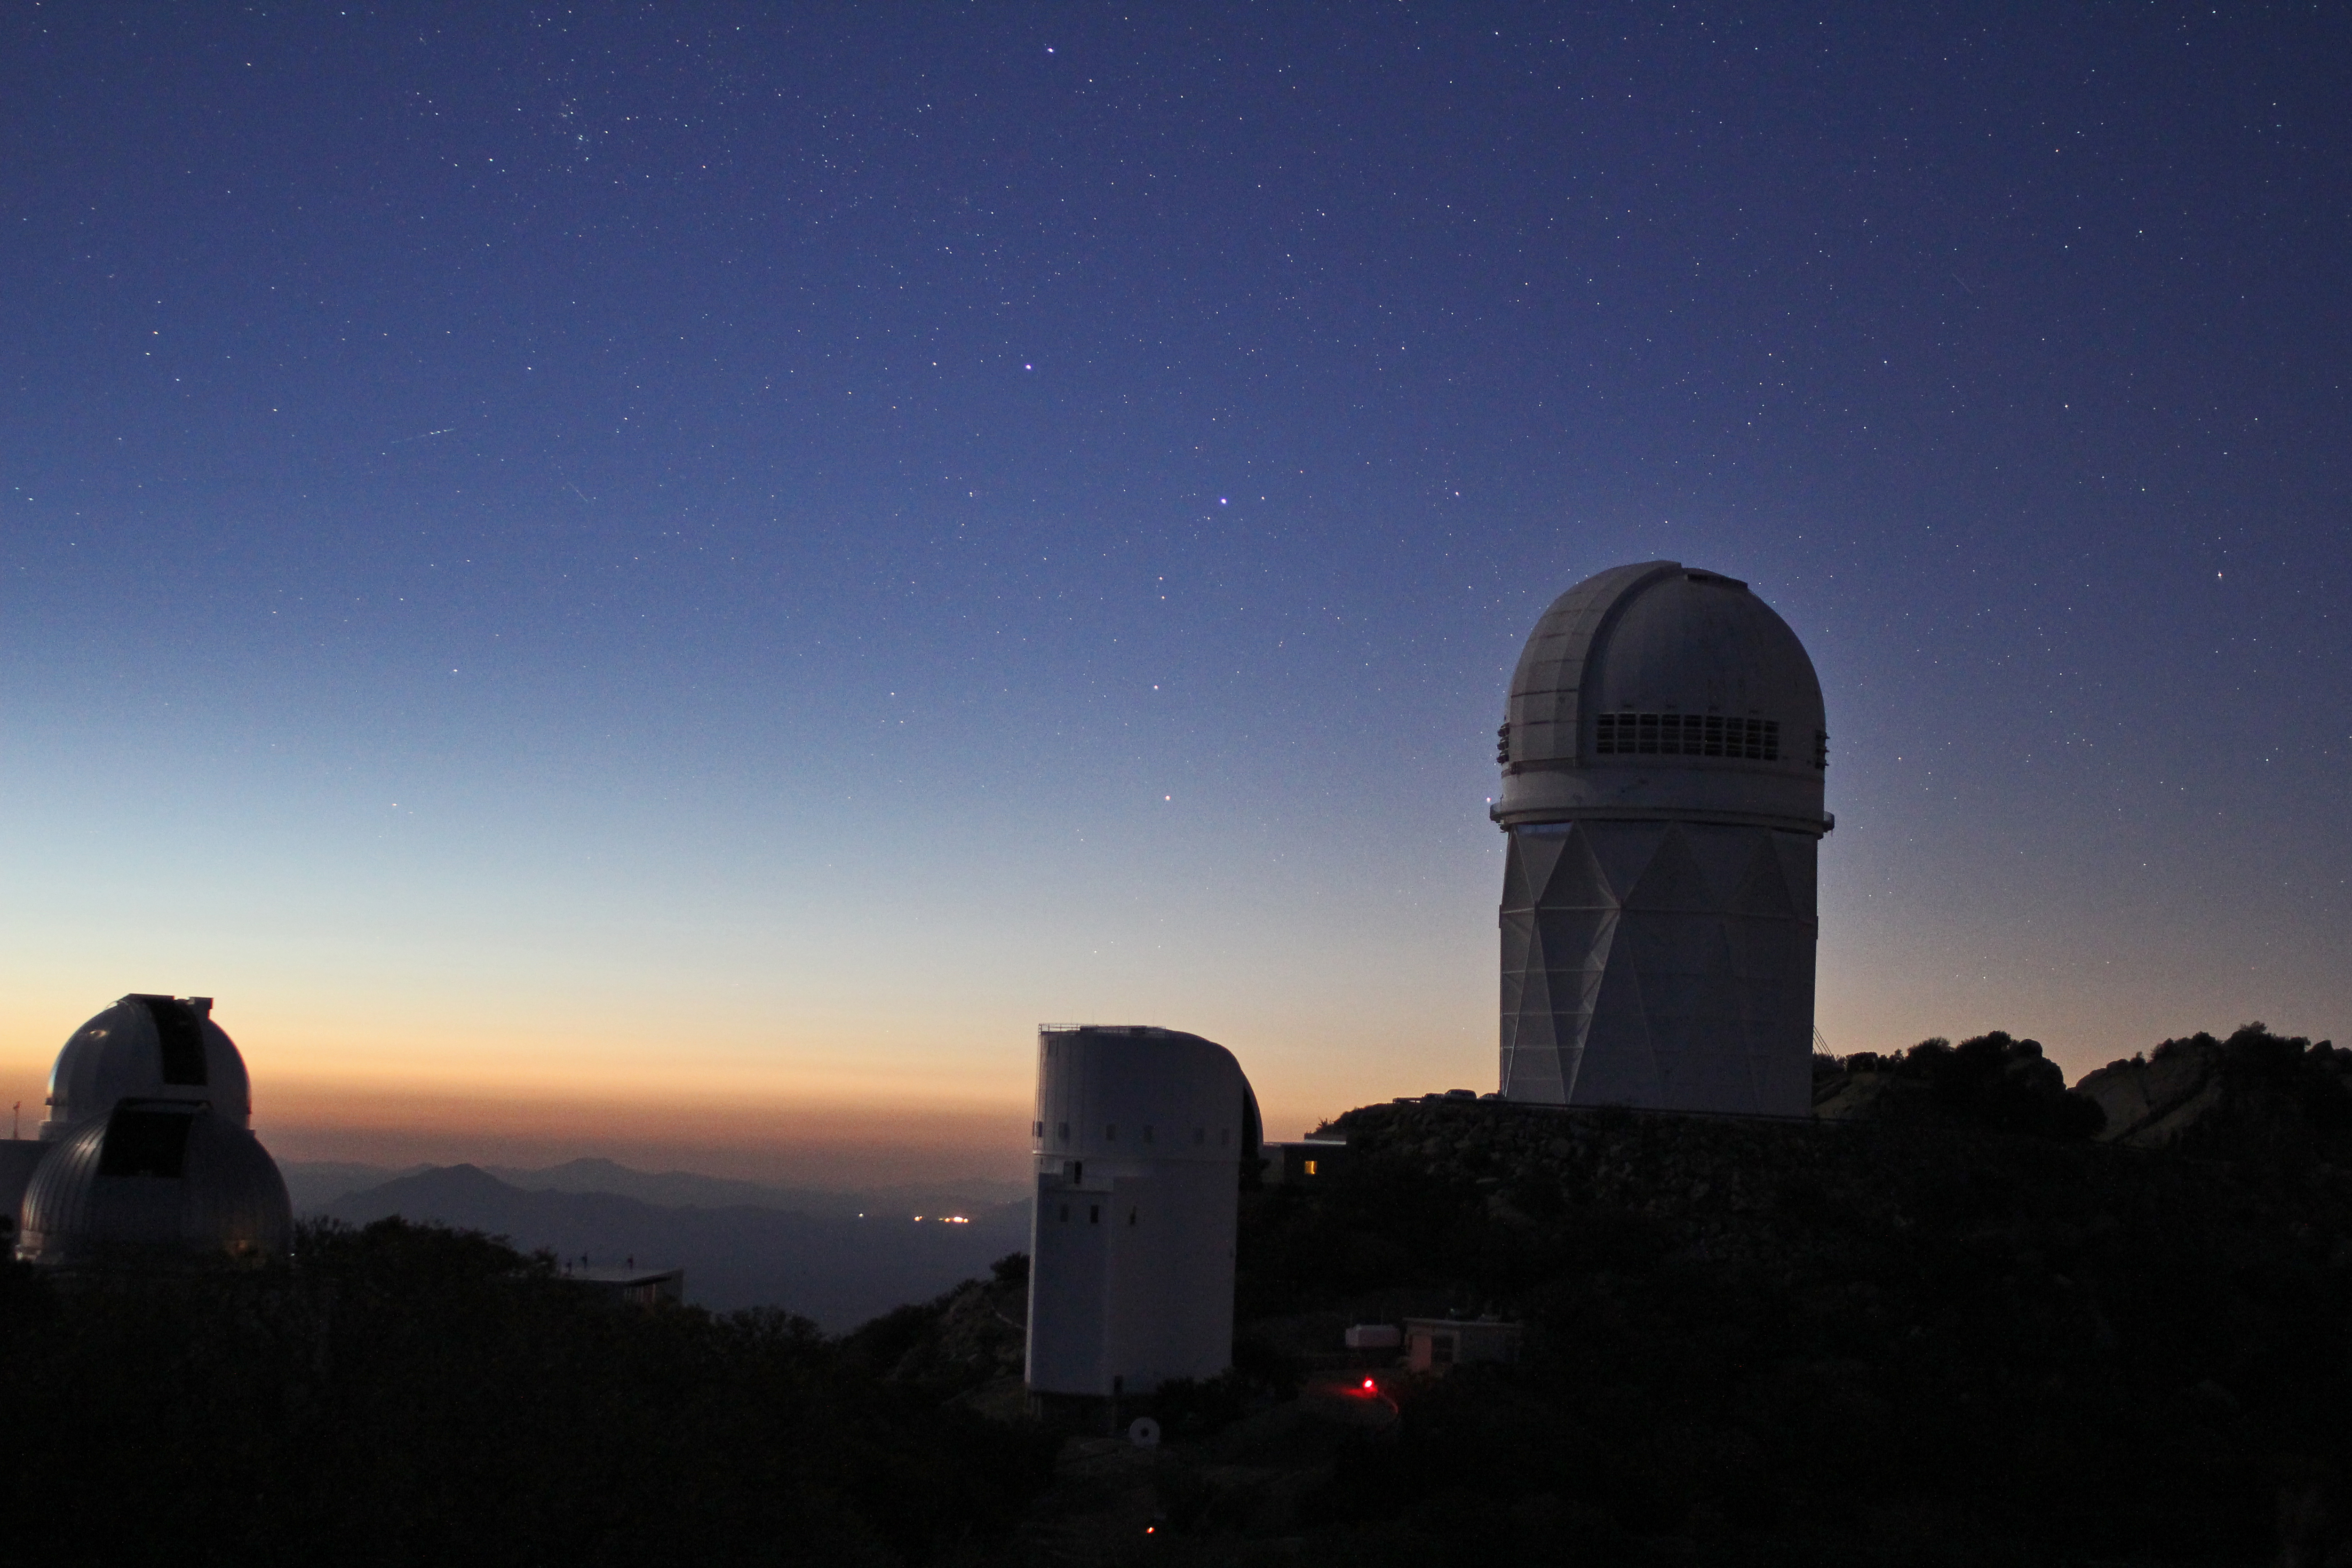

Stars over Kitt Peak National Observatory

Stars over Kitt Peak National Observatory.

Credit: P. Marenfeld & NOIRLab/NSF/AURA